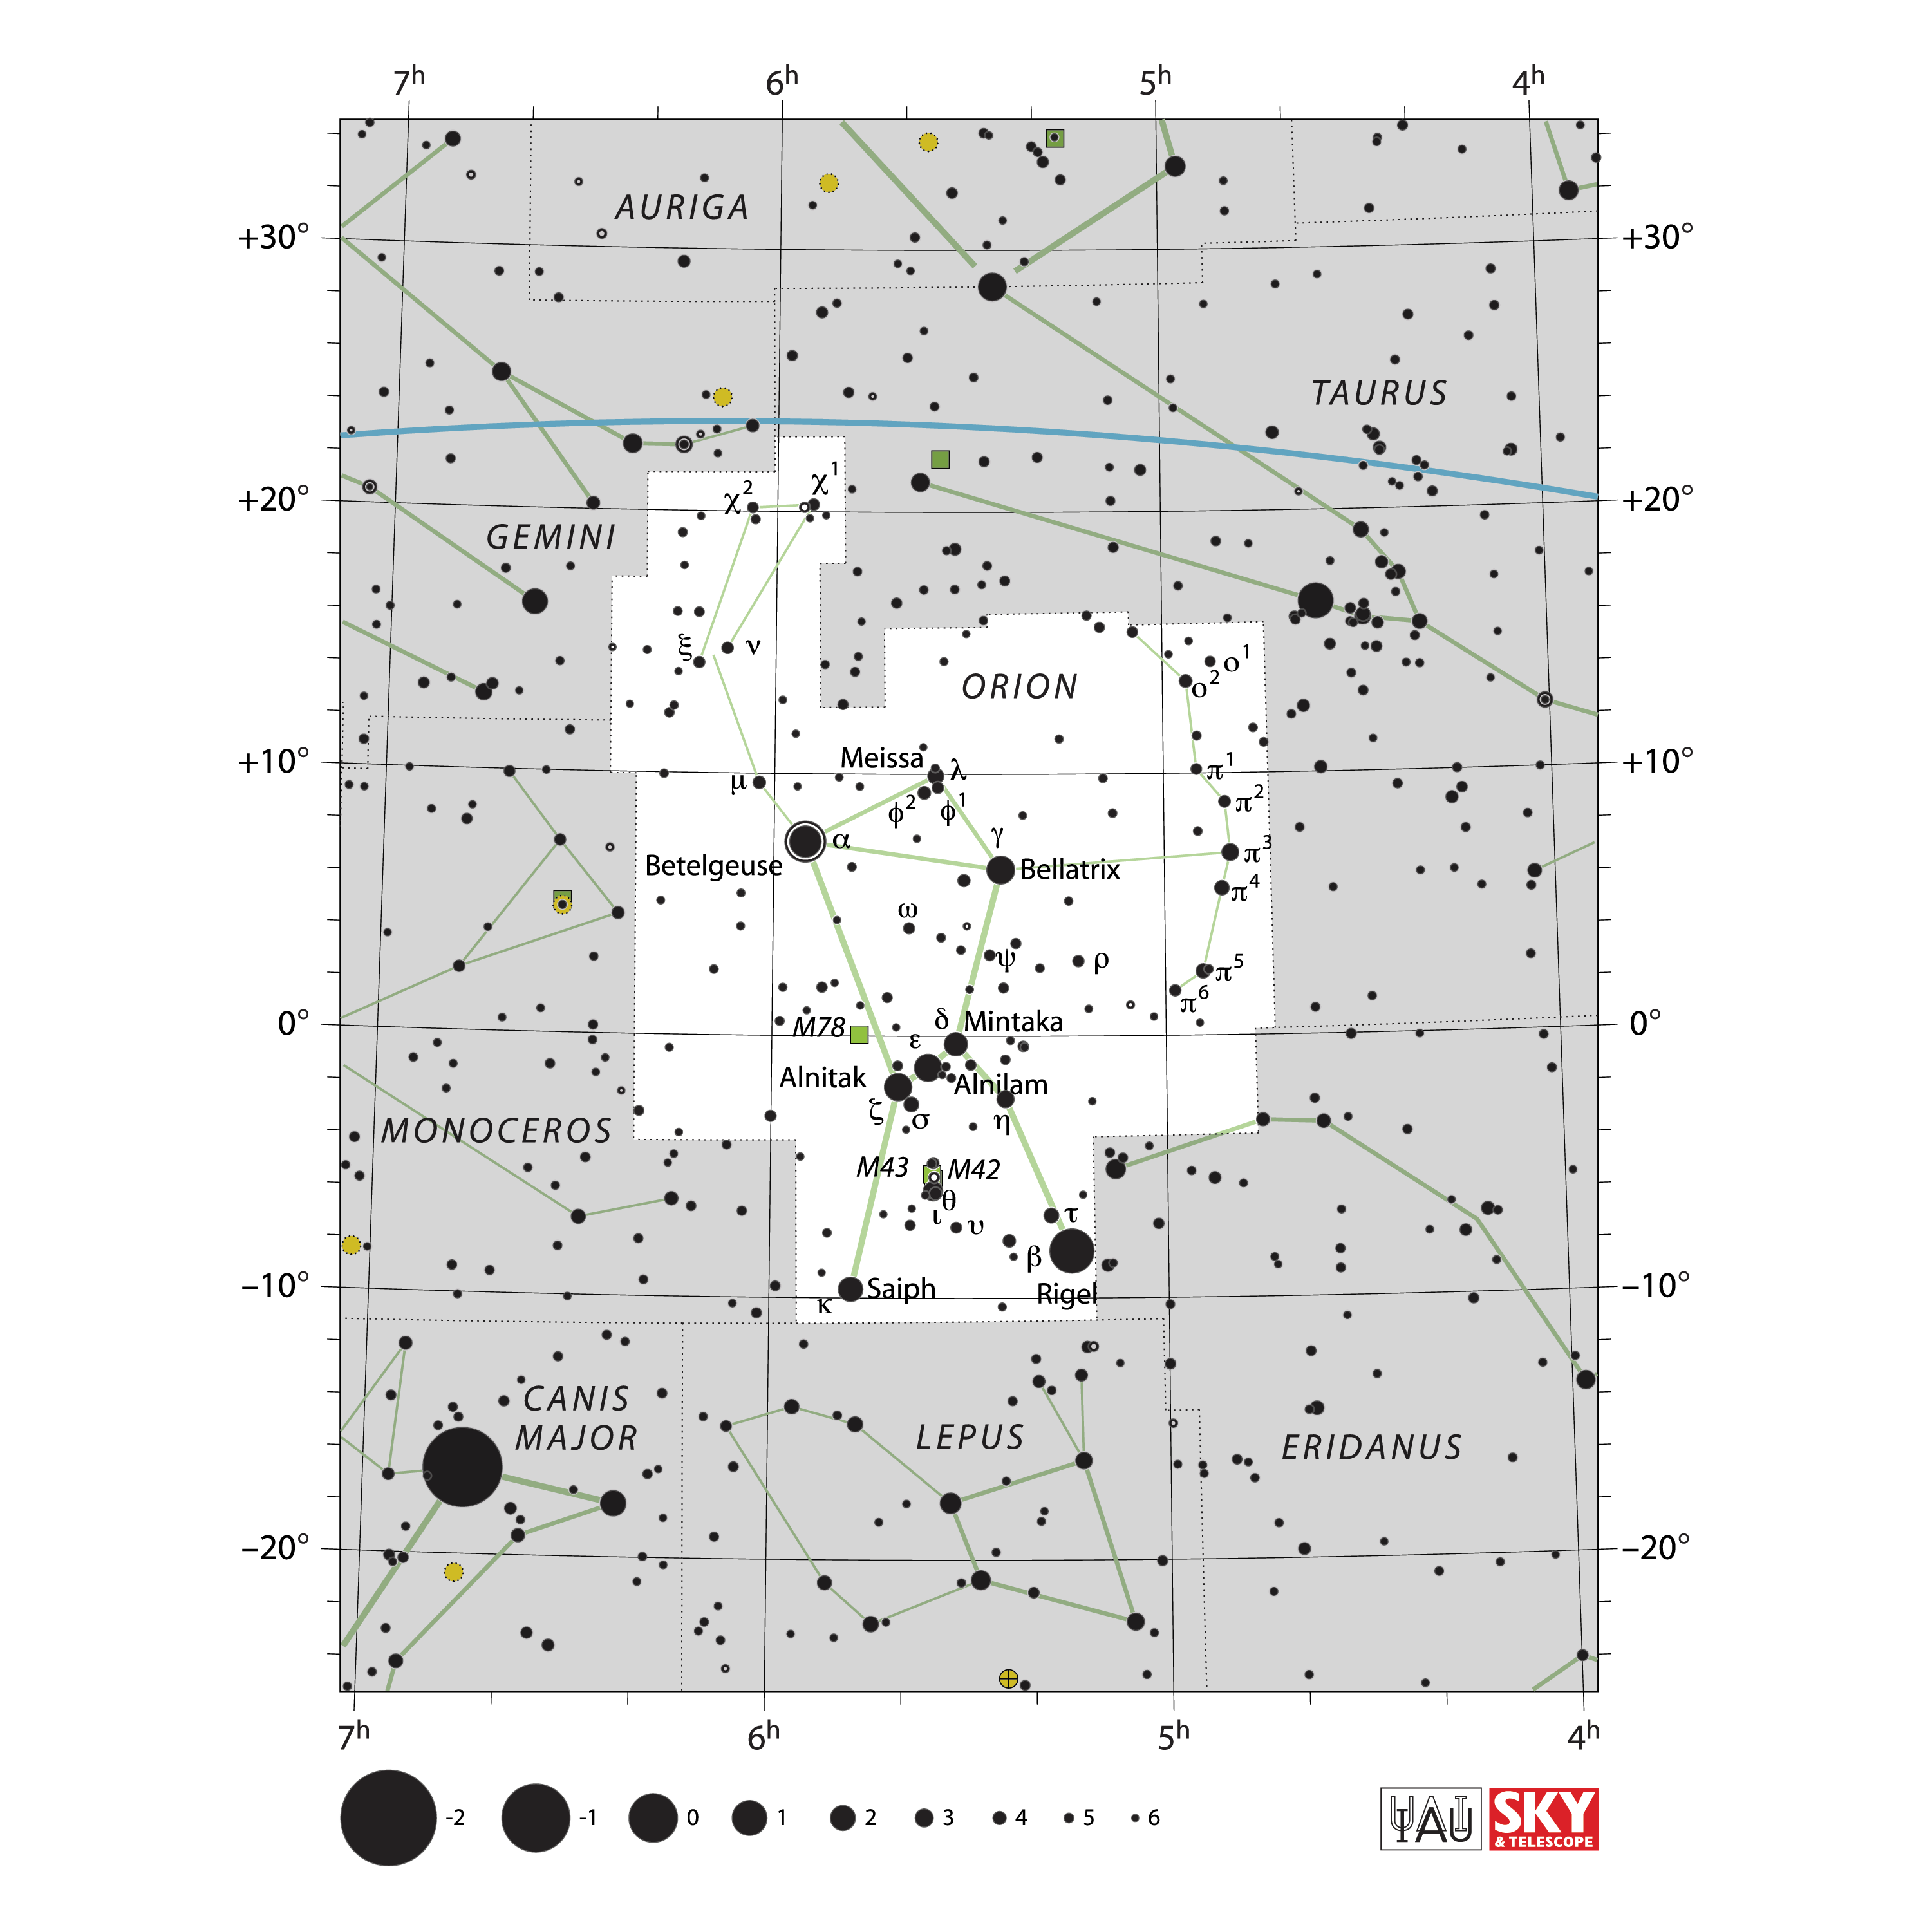

Orion

Credit: IAU and Sky & Telescope